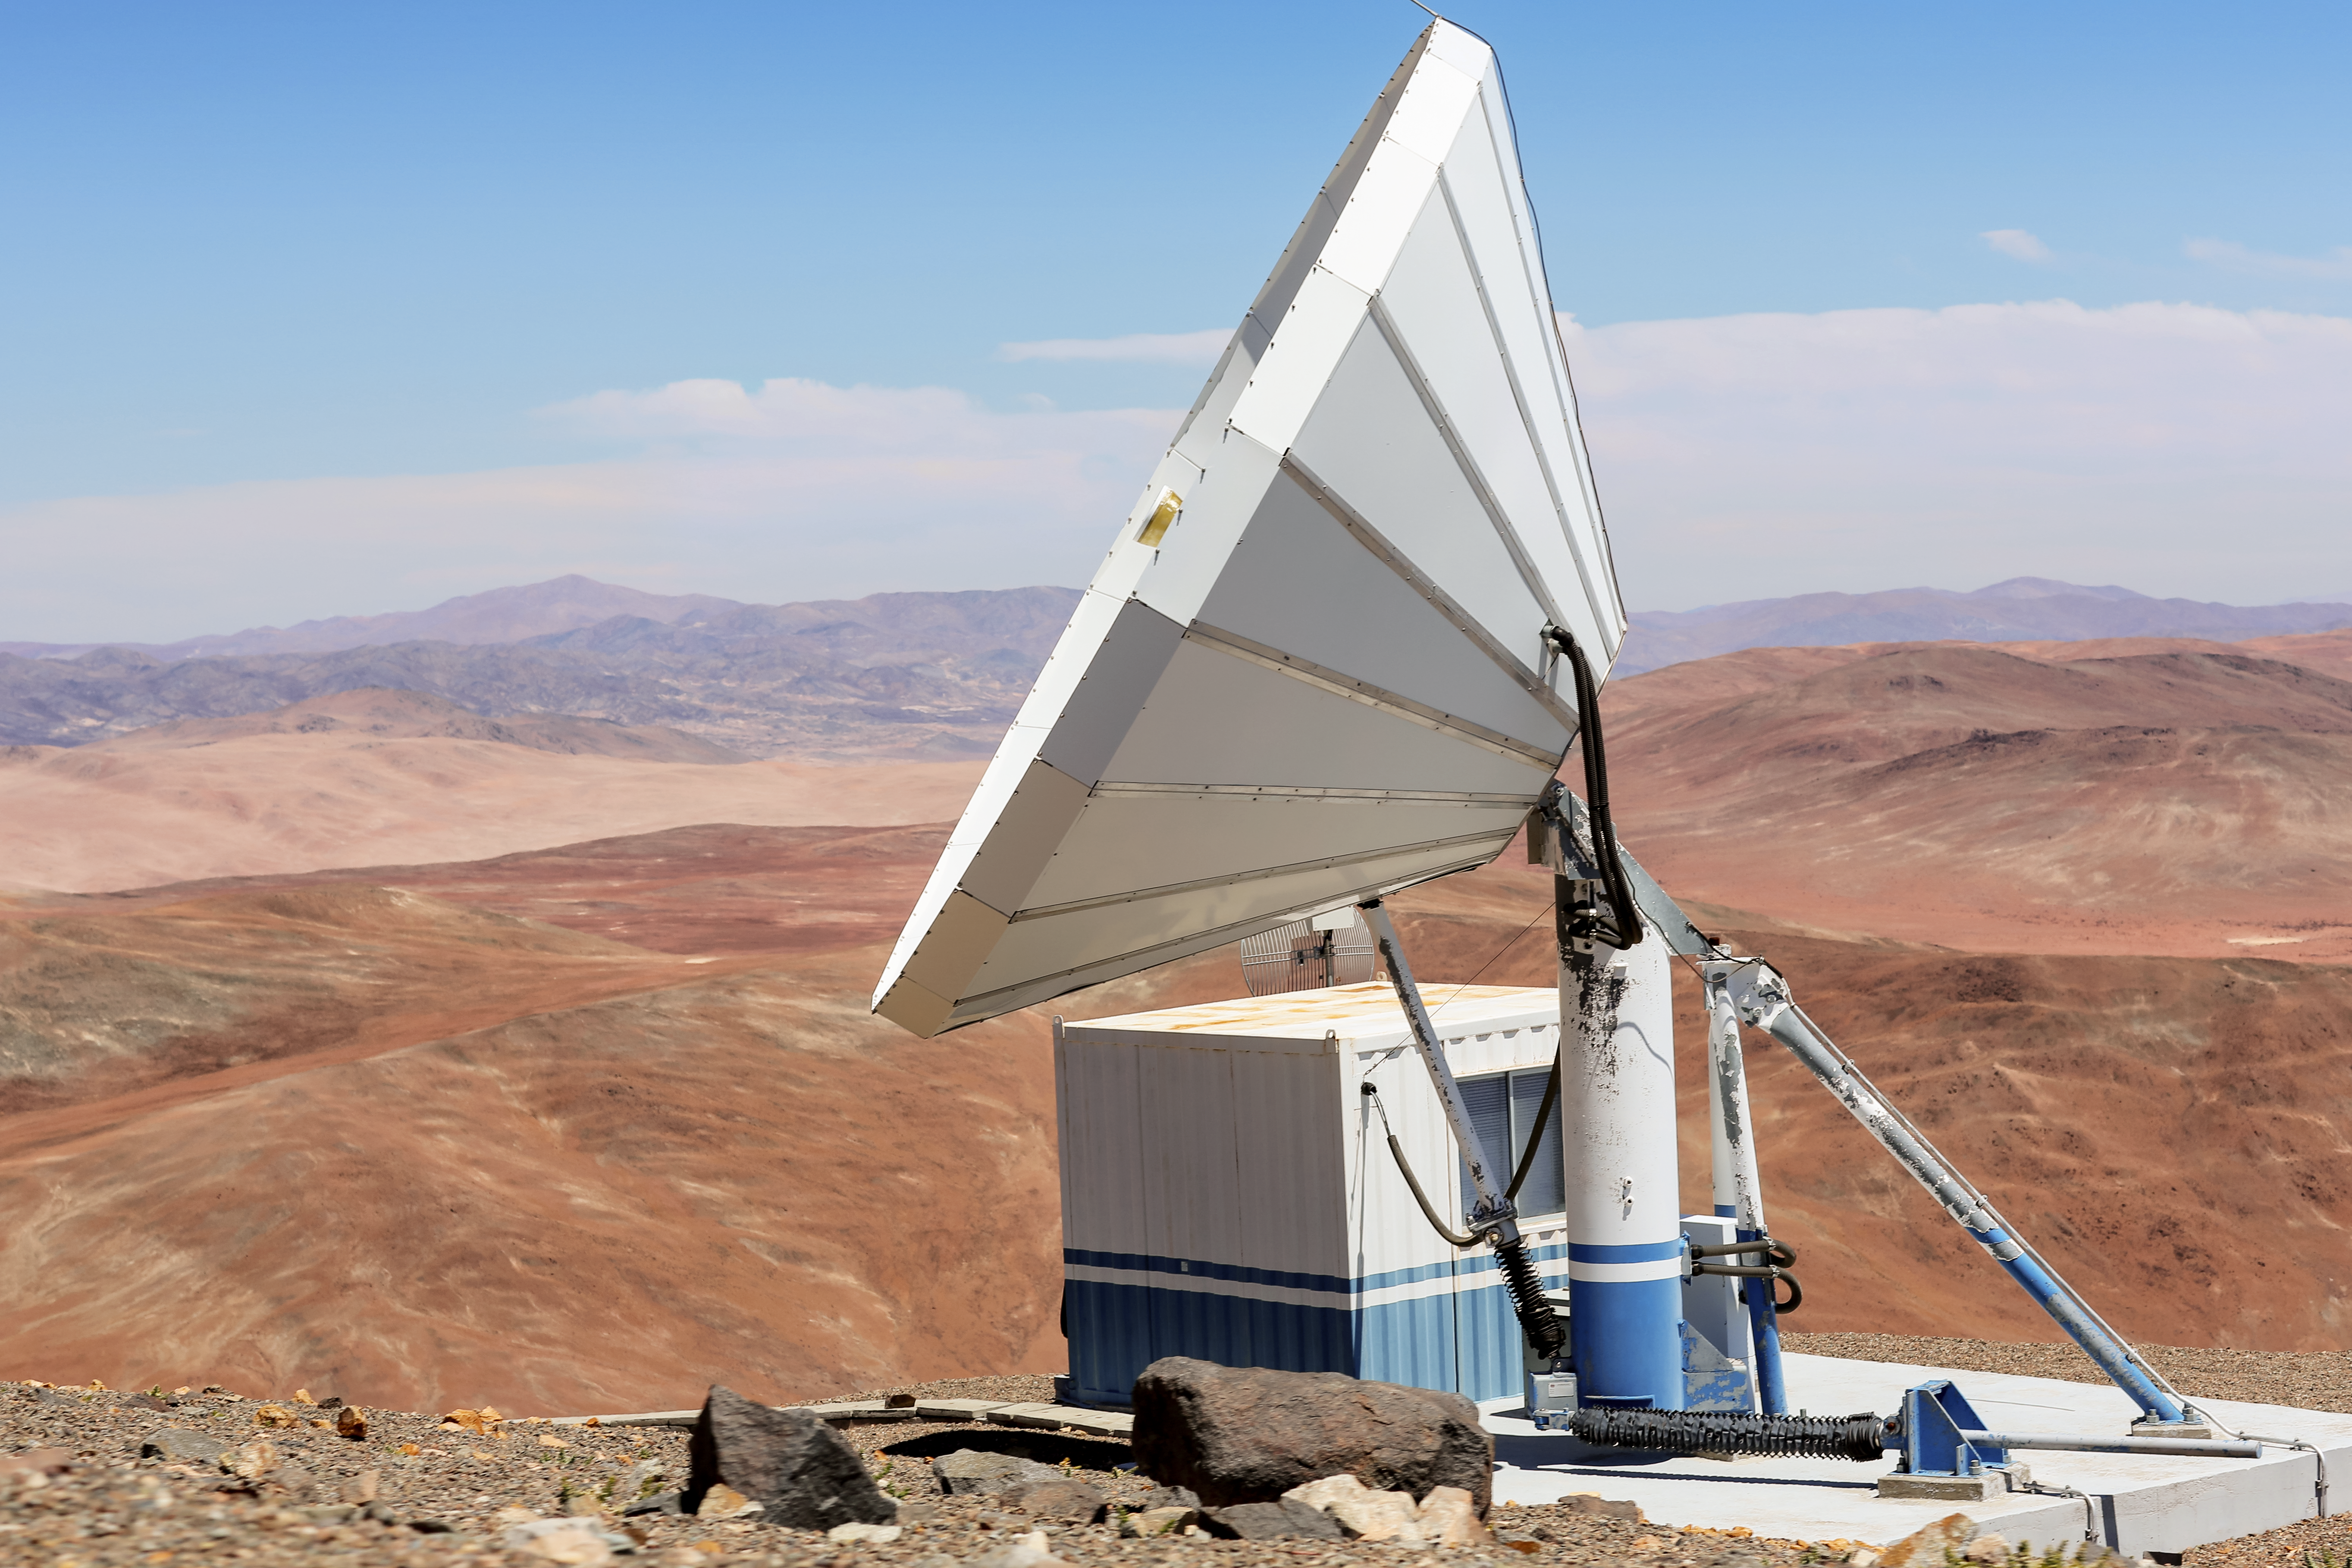

Antenna at Paranal

Antenna at Paranal Observatory.

Credit: L. Honnorat/ESO